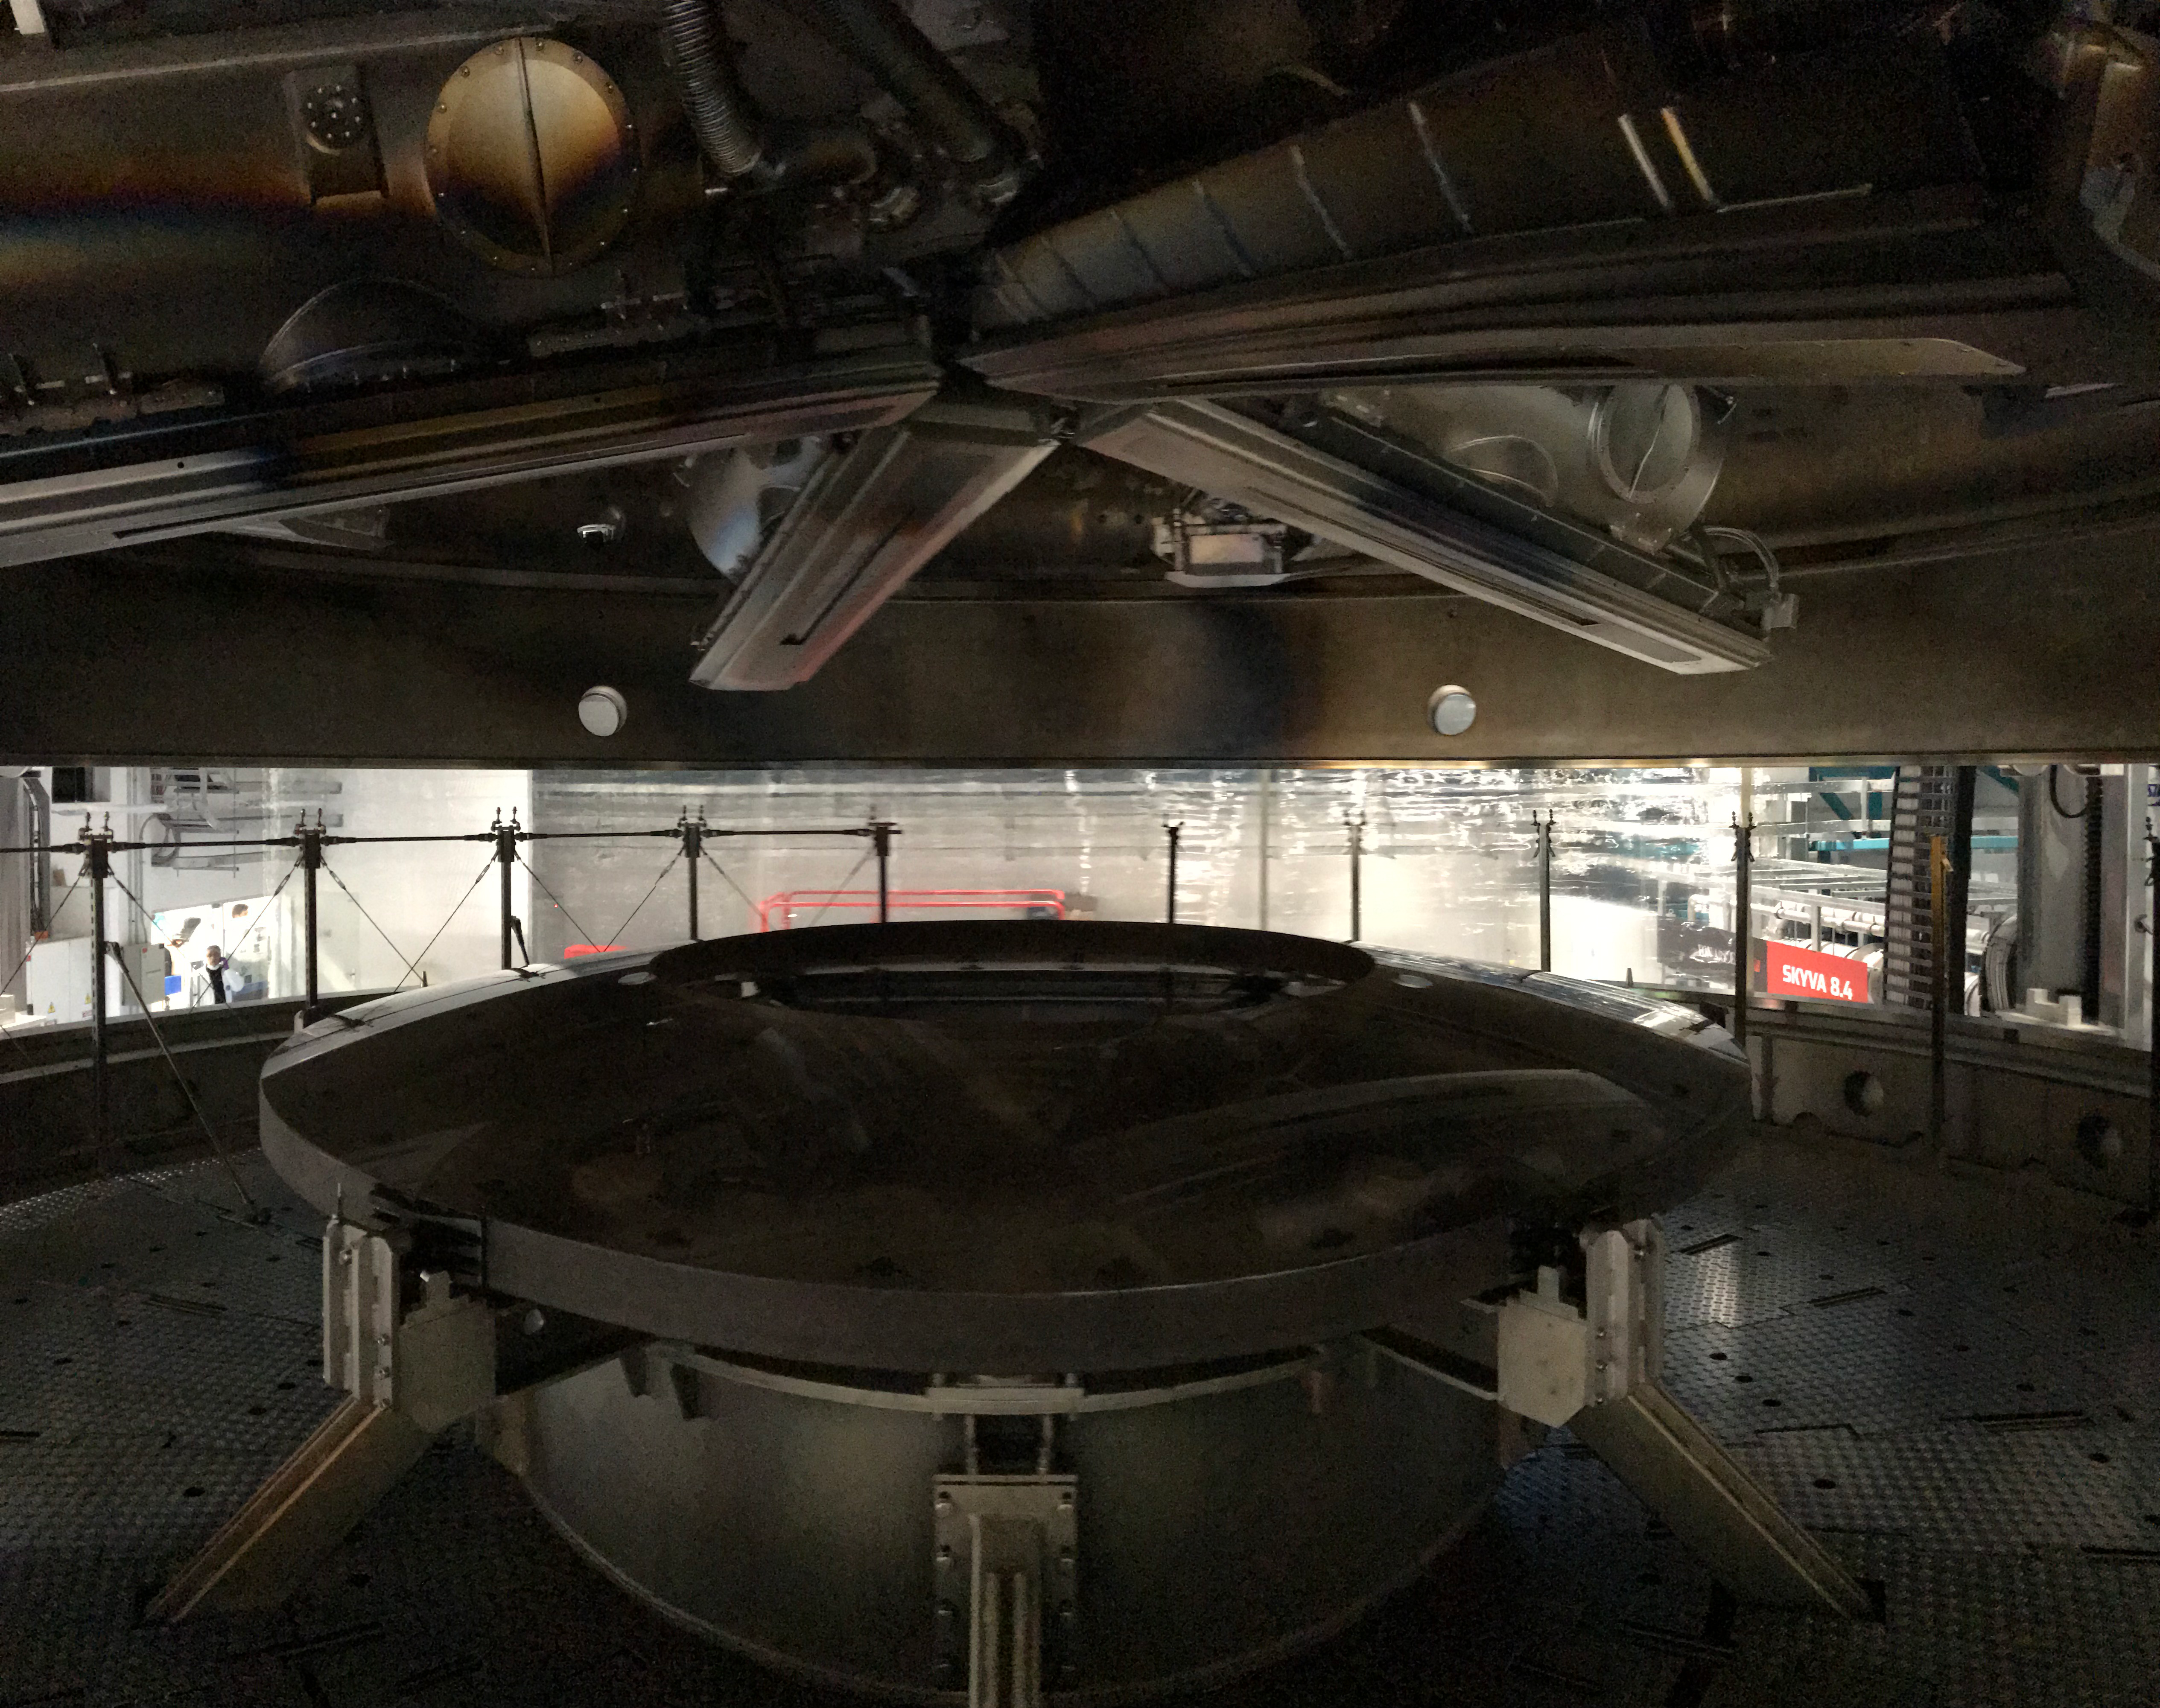

M2 Coating

The LSST Secondary Mirror (M2) was successfully coated with a silver reflective coating at the LSST summit facility building on Cerro Pachón on July 16, 2019.

Credit: Rubin Observatory/NSF/AURA